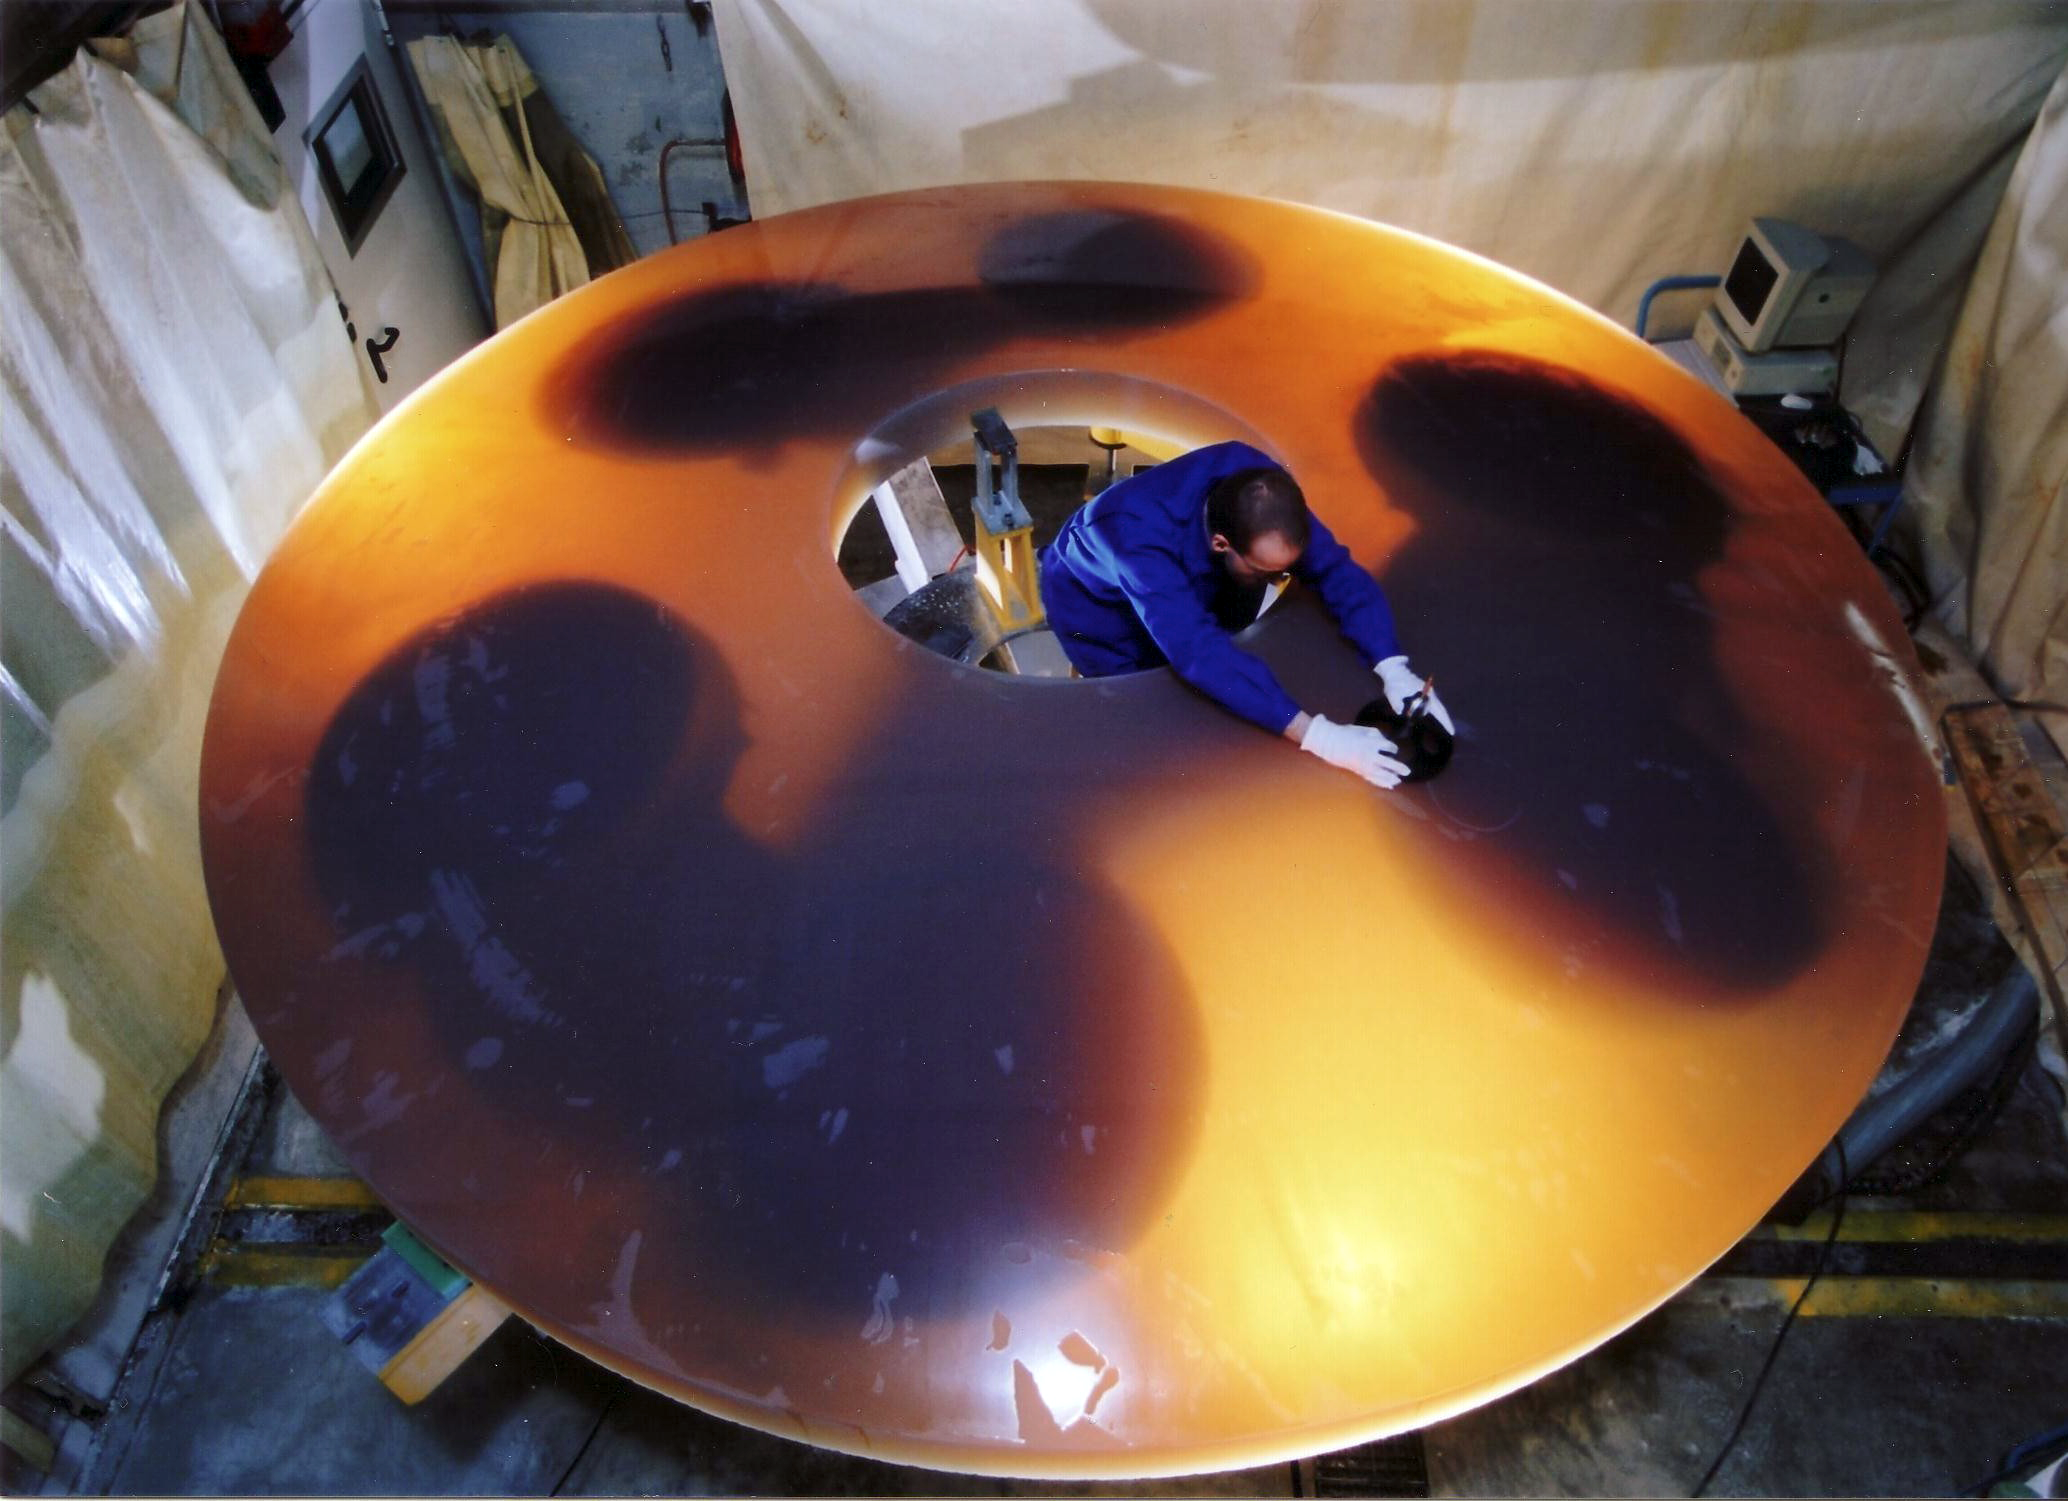

The 4.1-m main VISTA mirror

The 4.1 m main VISTA mirror undergoing optical testing at Schott in Germany.

Credit: VISTA/ESO